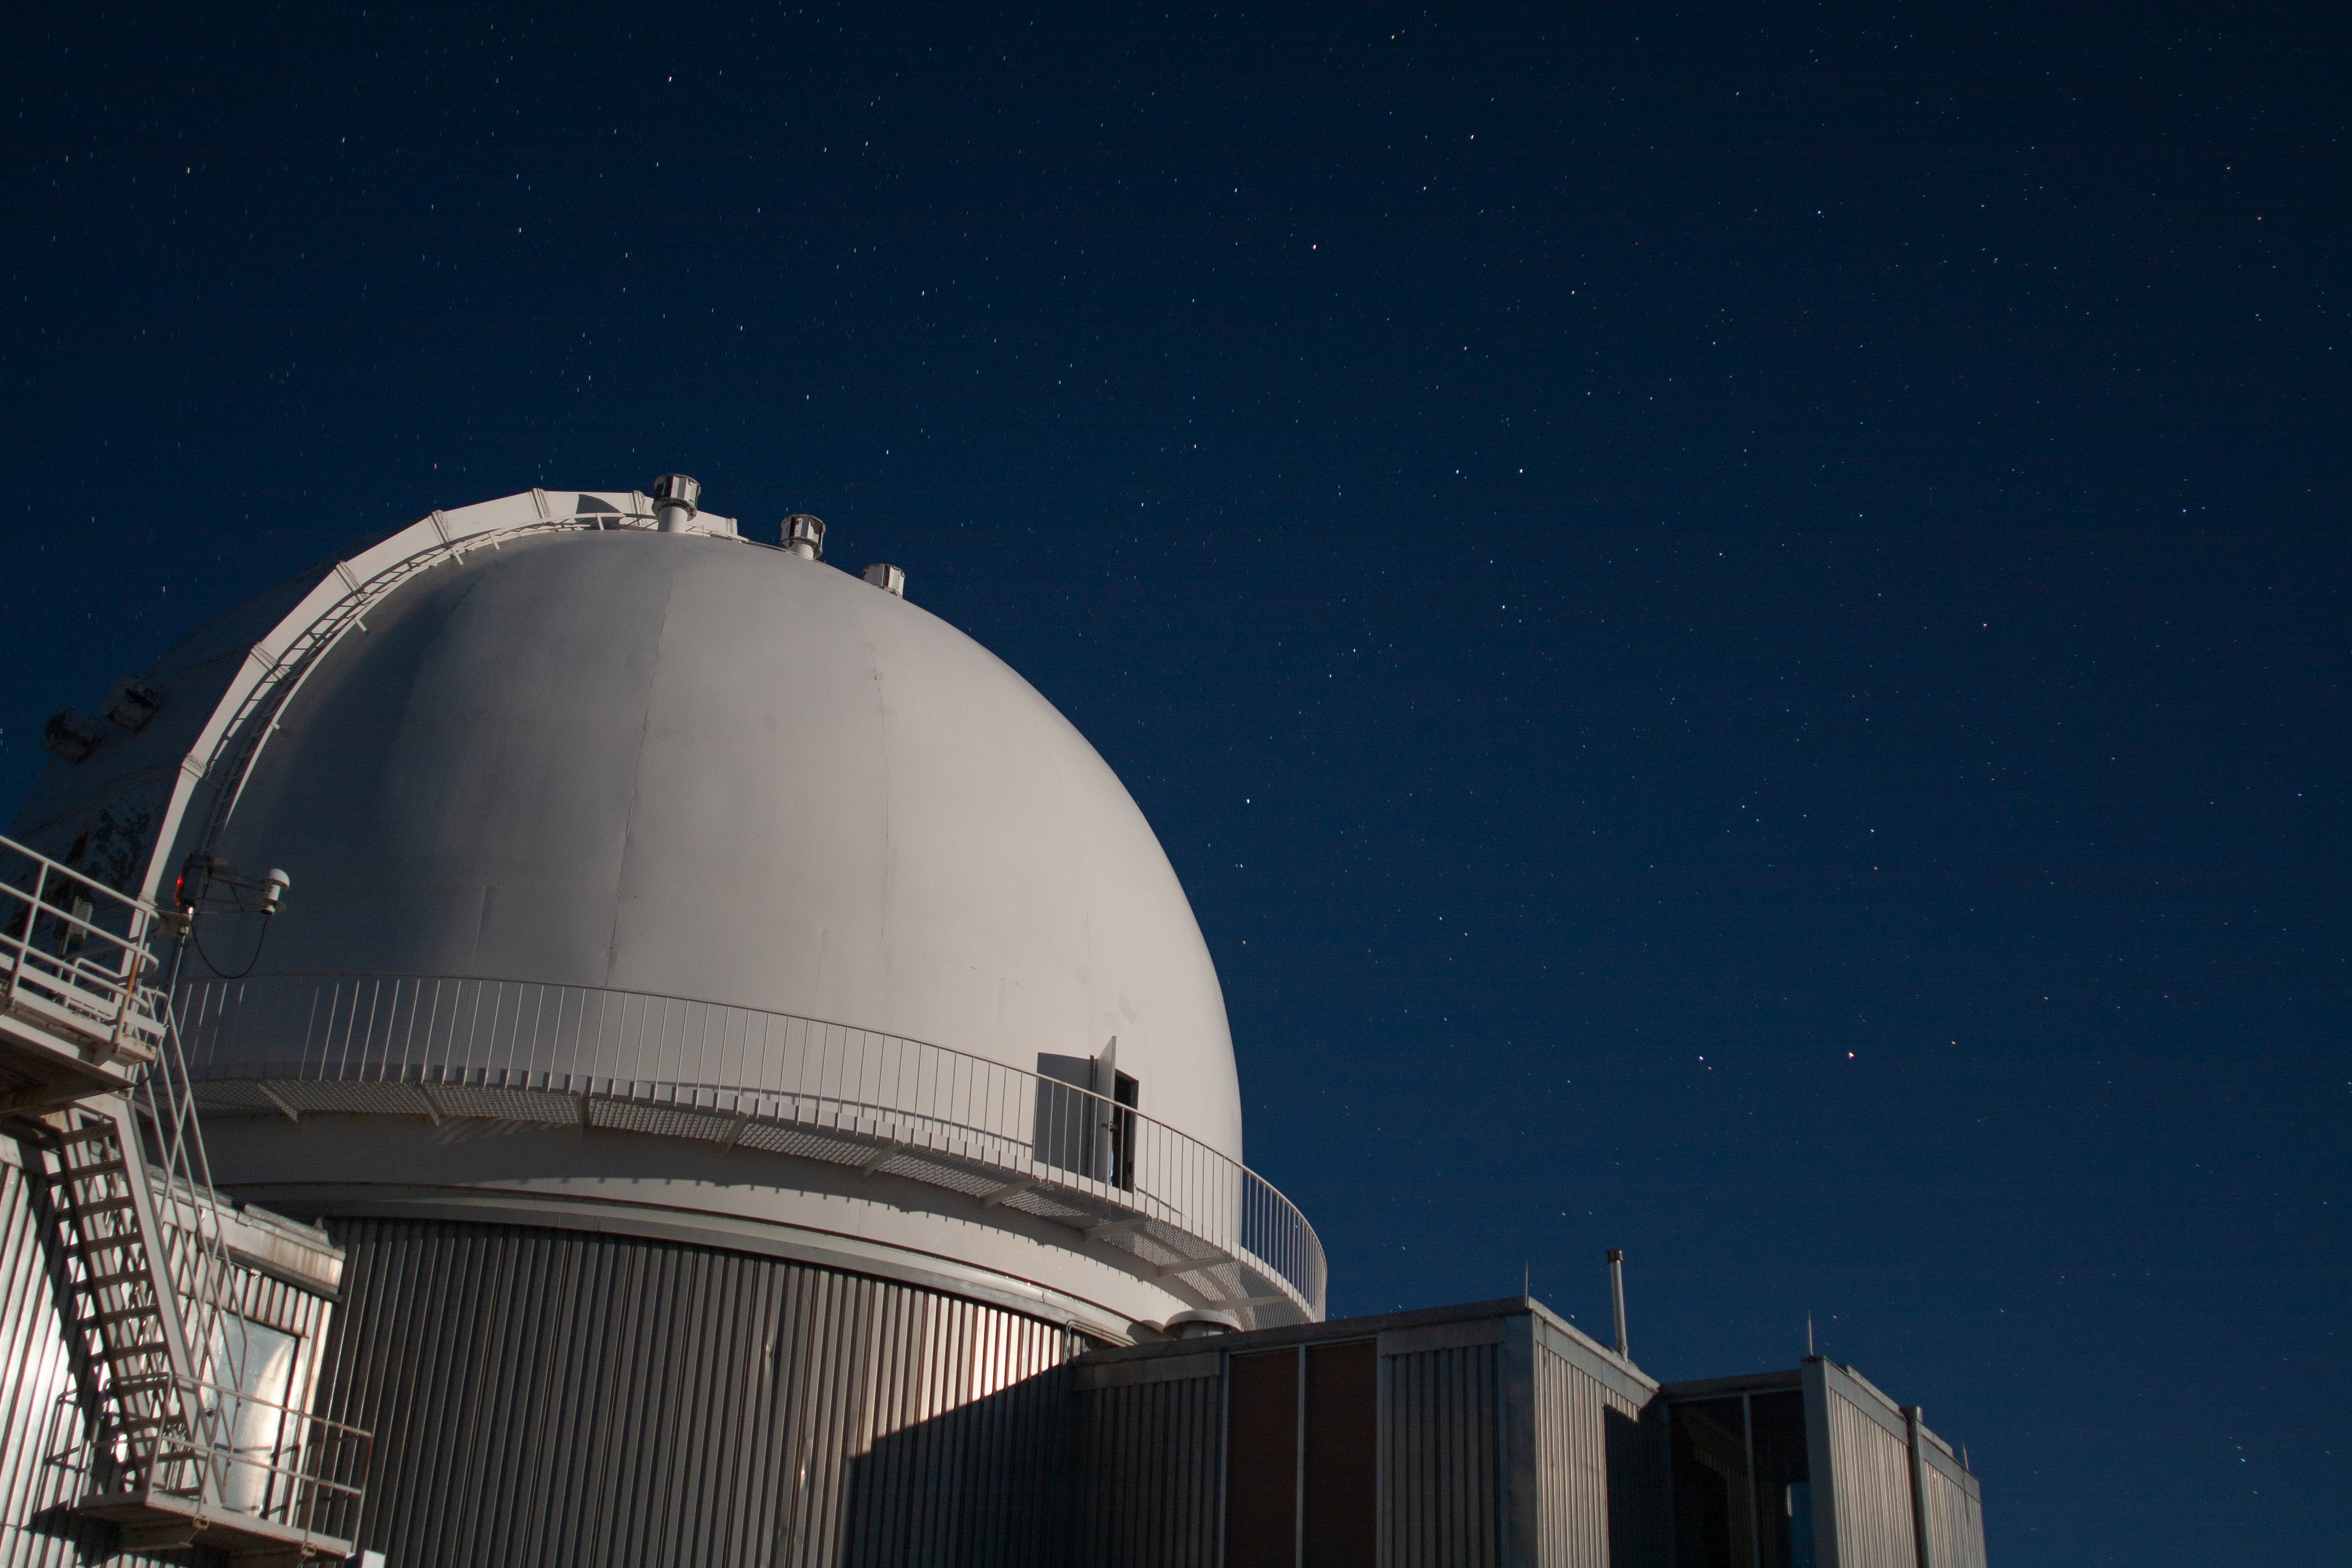

KPNO 2.1-meter Telescope

Night sky over the KPNO 2.1-meter Telescope at Kitt Peak National Observatory, AZ.

Credit: KPNO/NOIRLab/NSF/AURA/P. Marenfeld